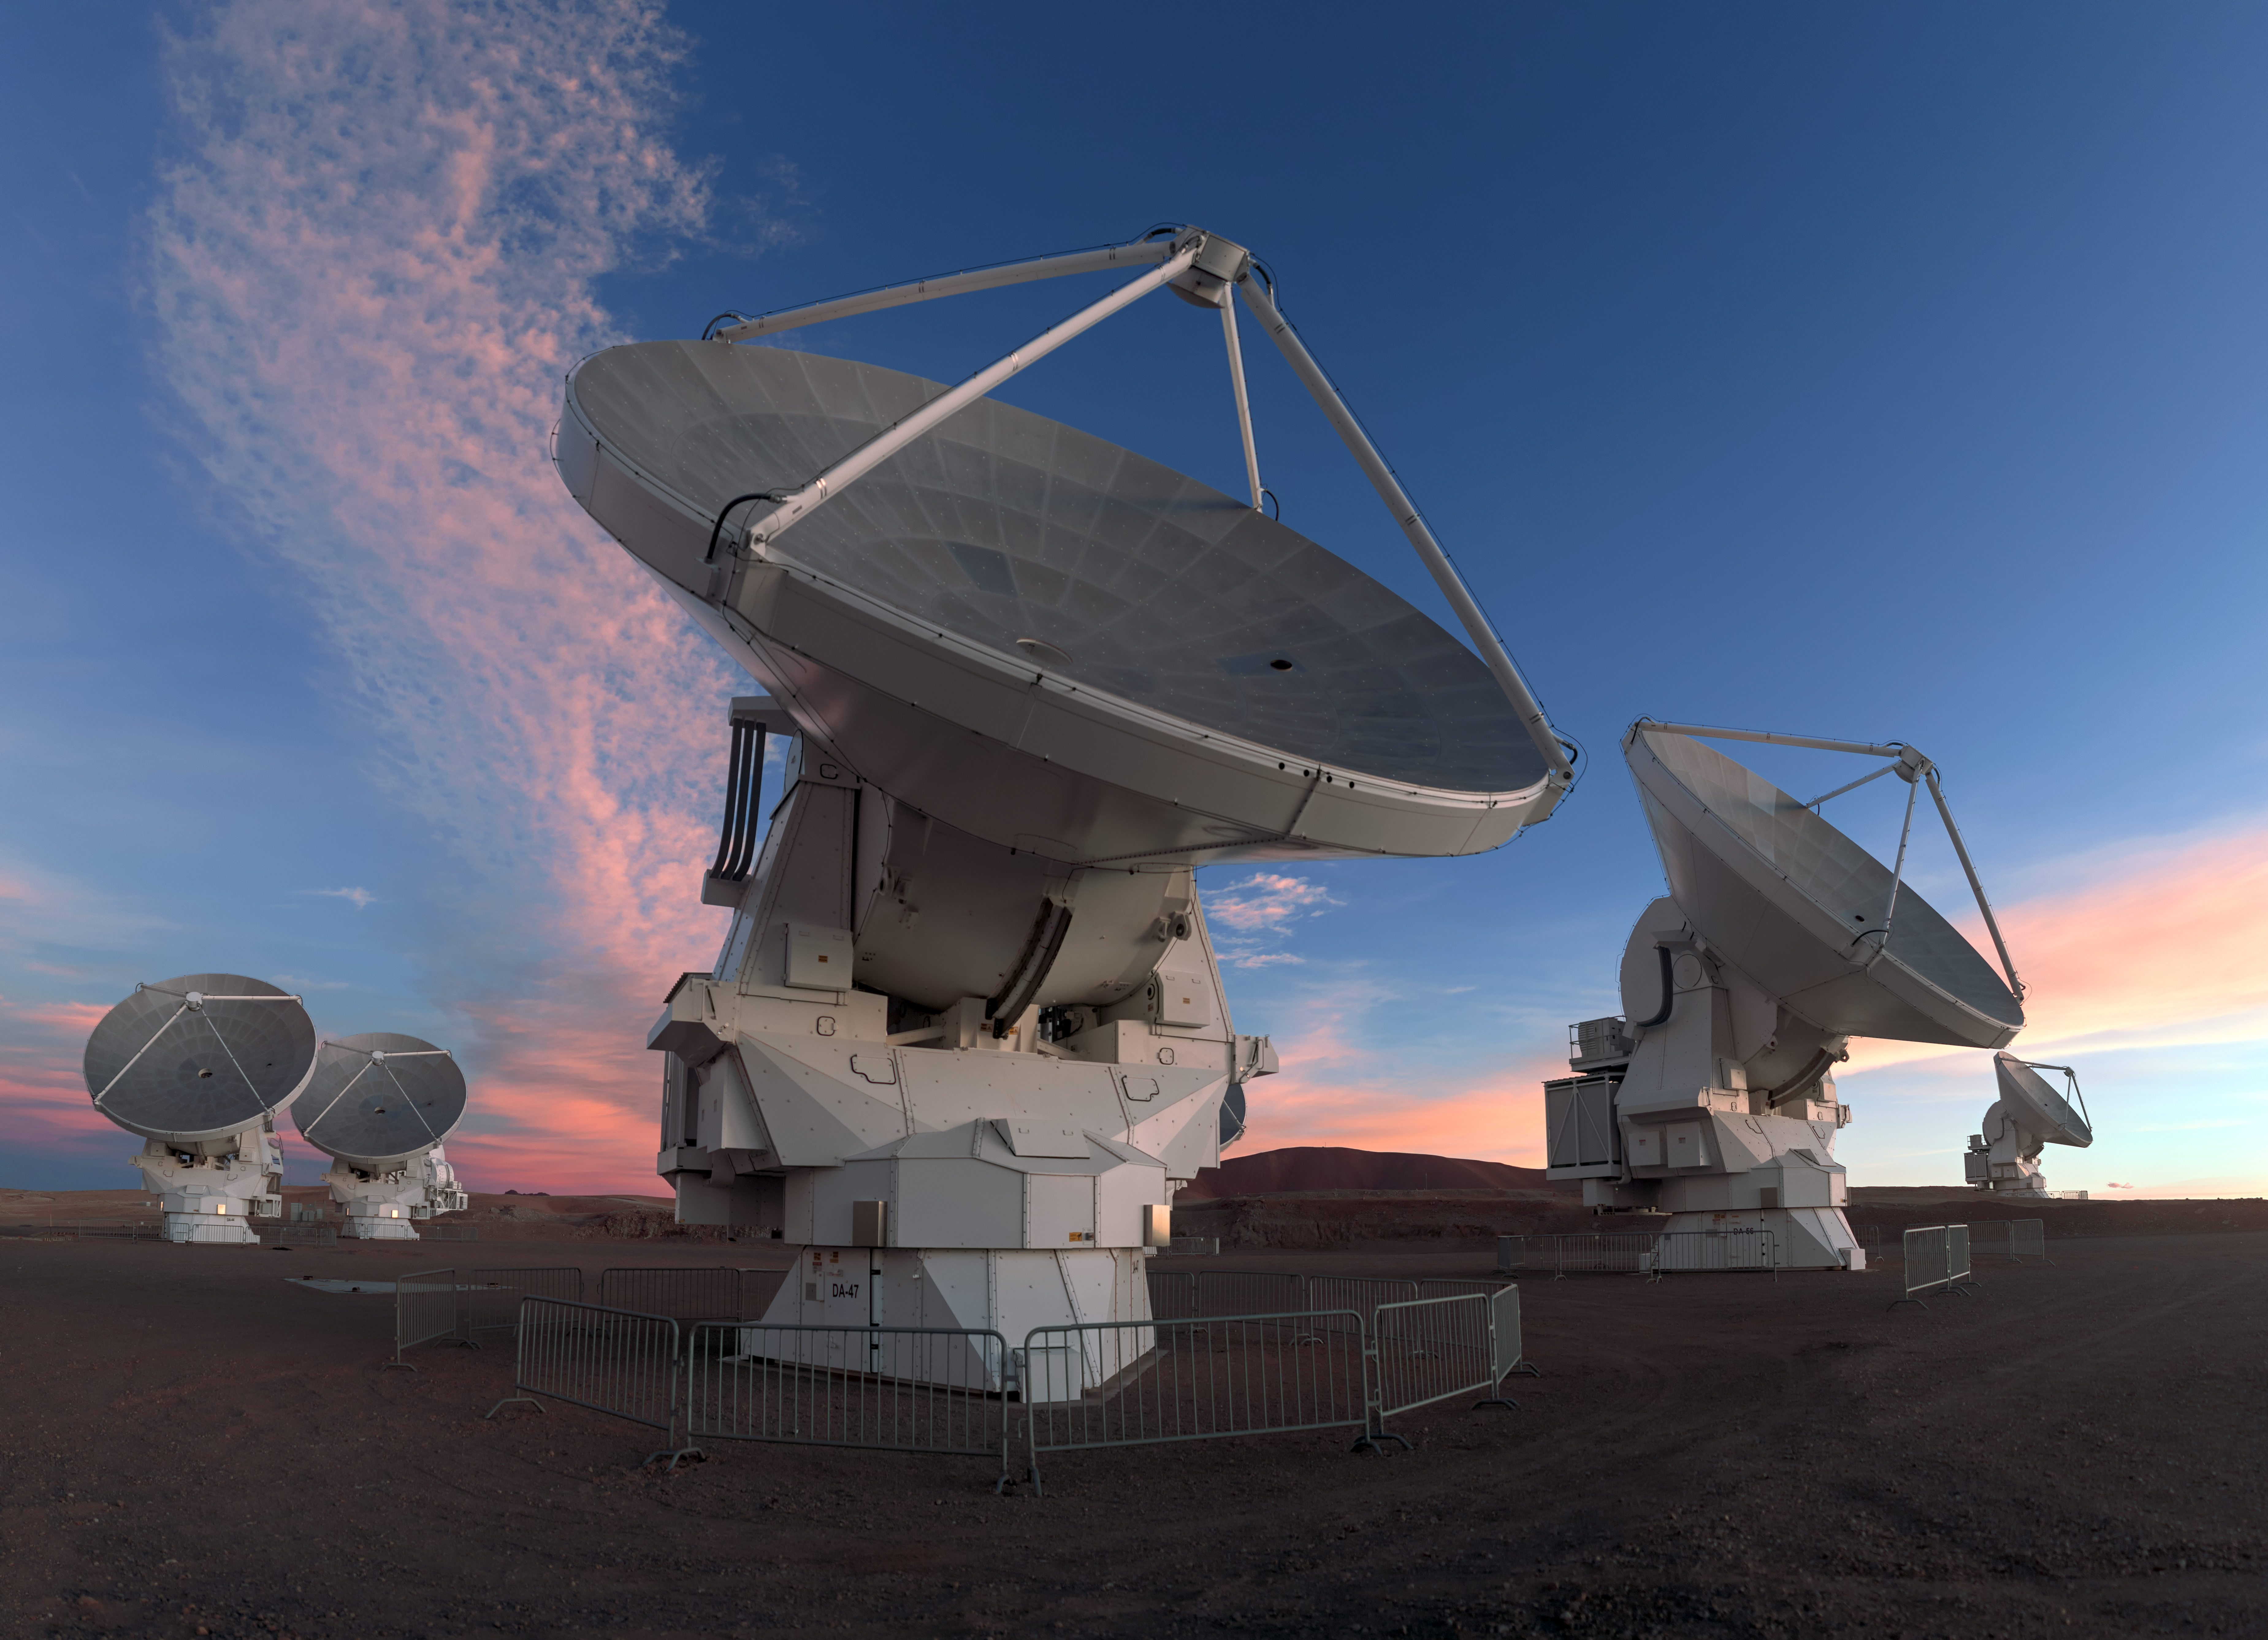

One of the team

ALMA does not look like a typical telescope, but this attentive looking antenna is one of 66, working together in the largest ground-based astronomical project in existence based on an arid plain high in the Chilean Andes.

Credit: P. Horálek/ESO